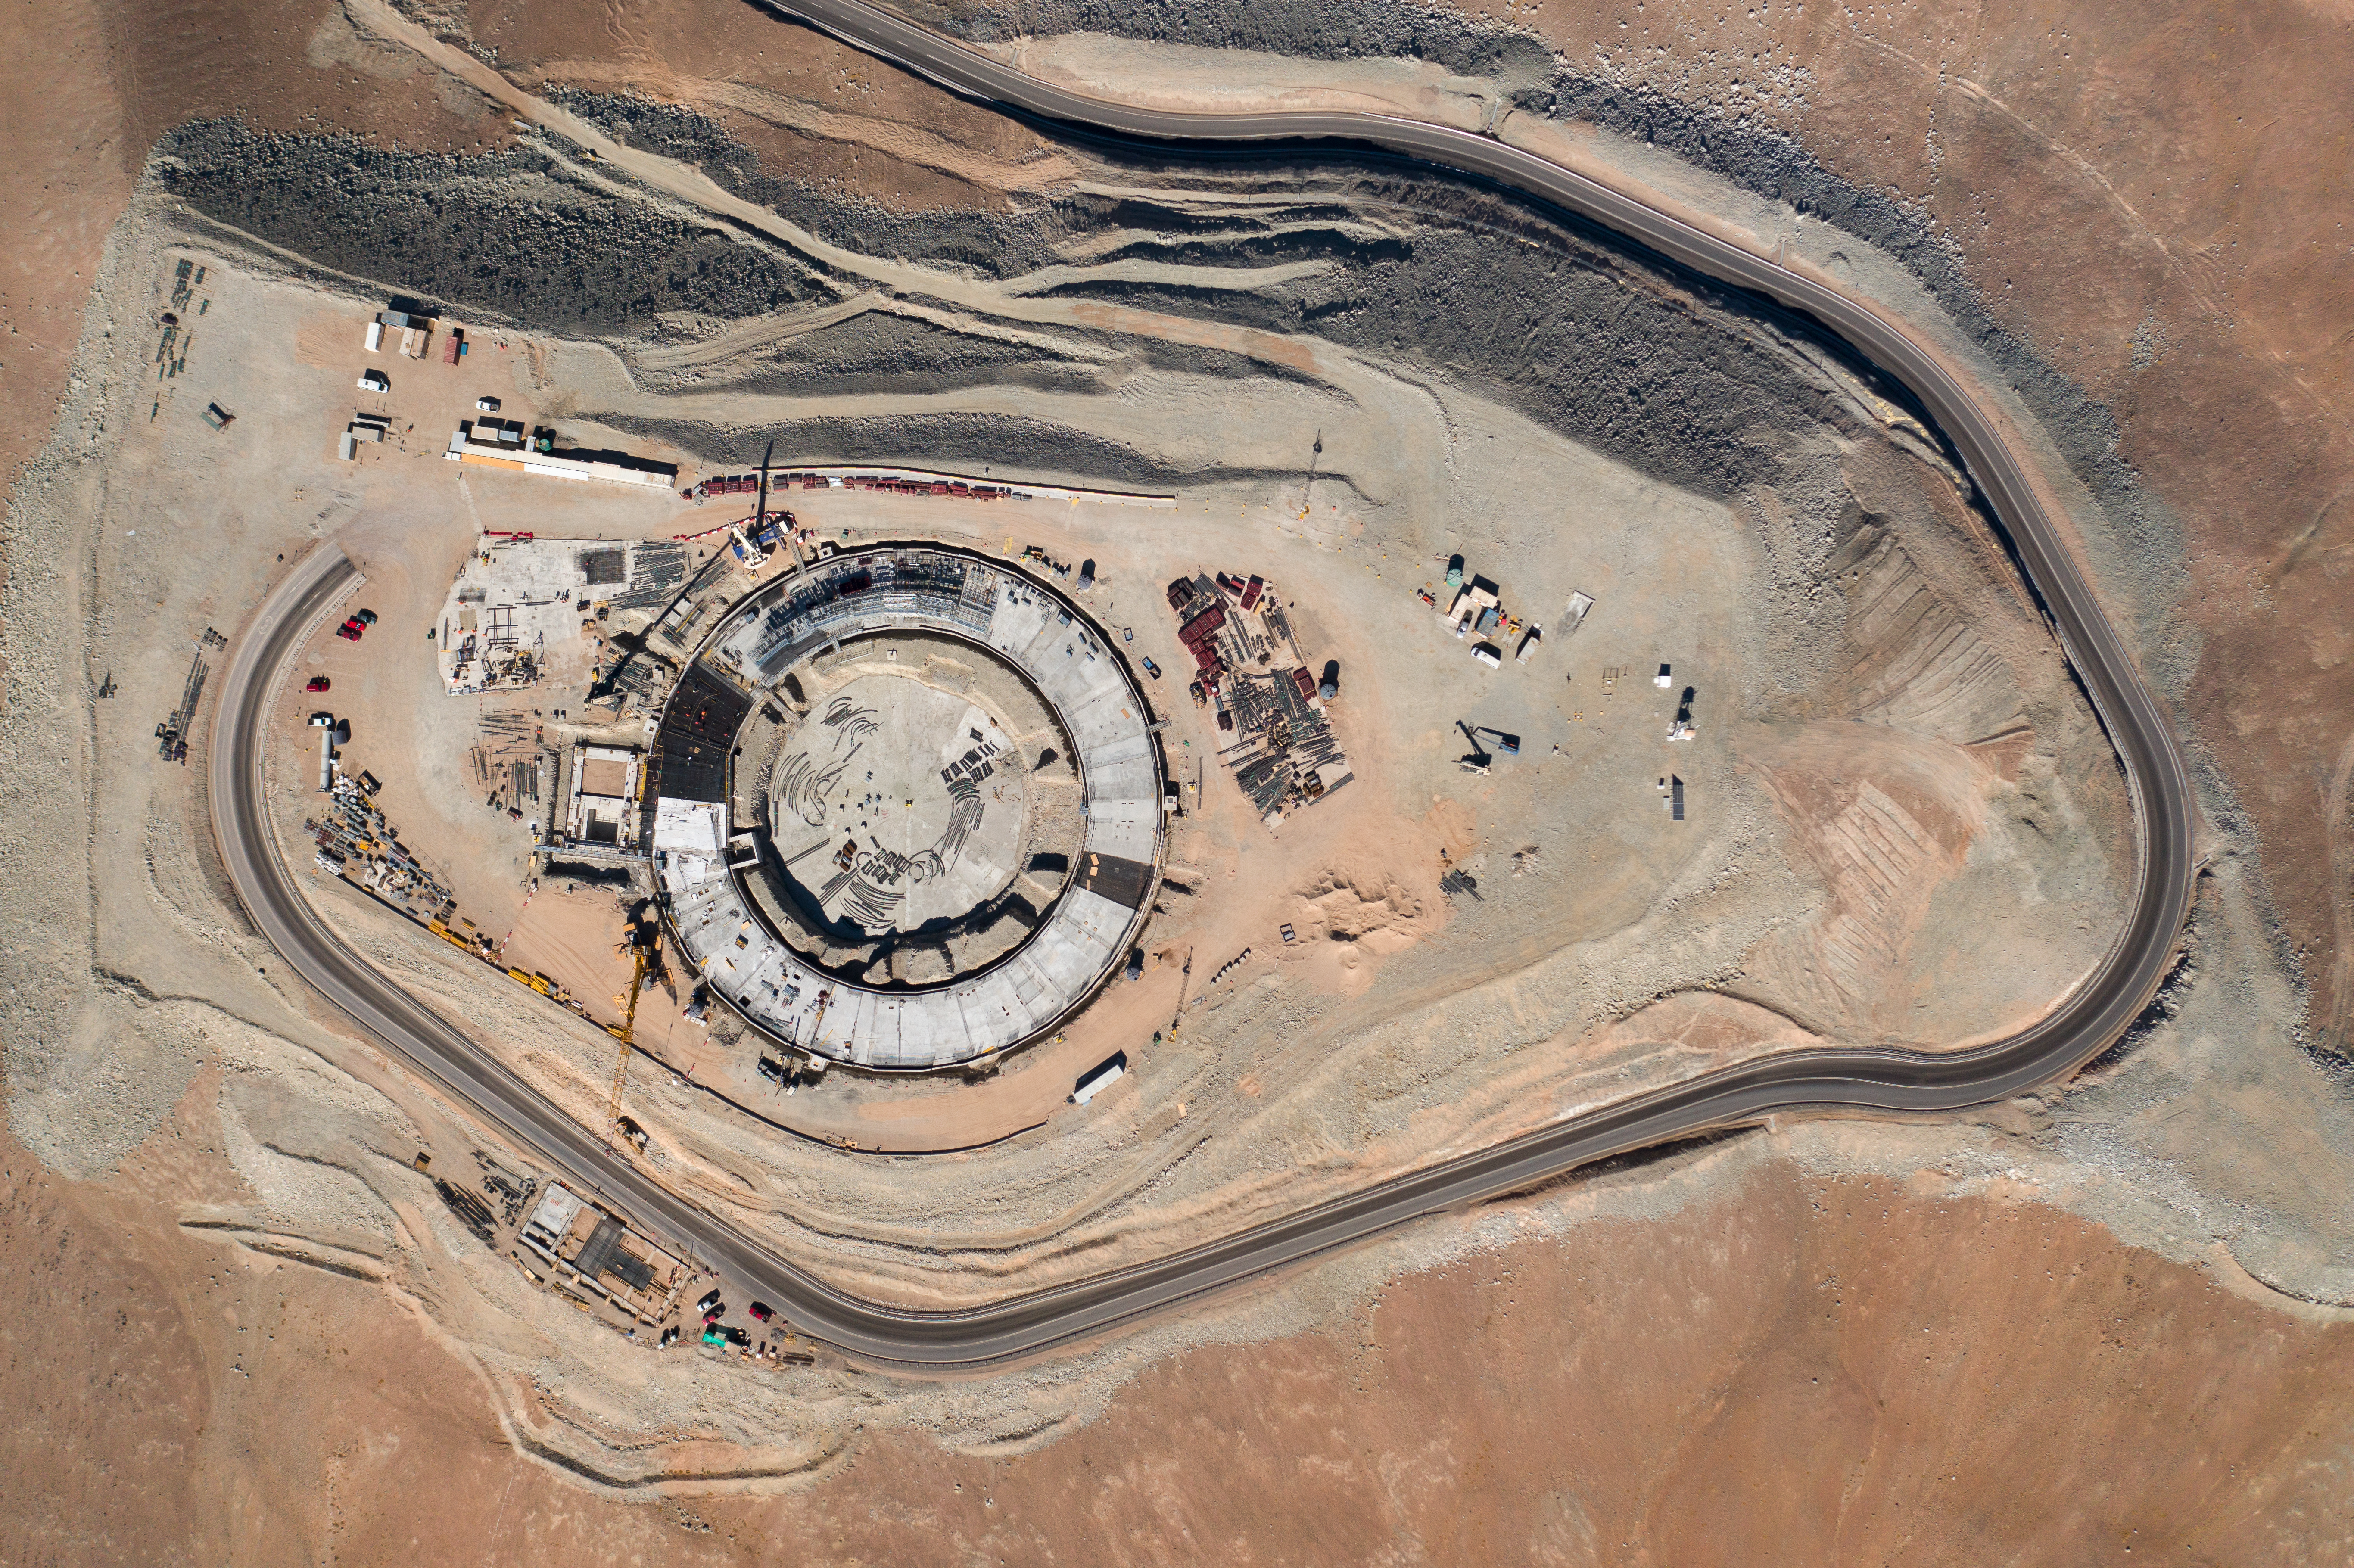

A sky-high view of the ELT's construction site

A bird’s eye view of ESO’s ELT construction site on Cerro Armazones, taken in January 2022.

Credit: G. Hüdepohl (atacamaphoto.com)/ESO